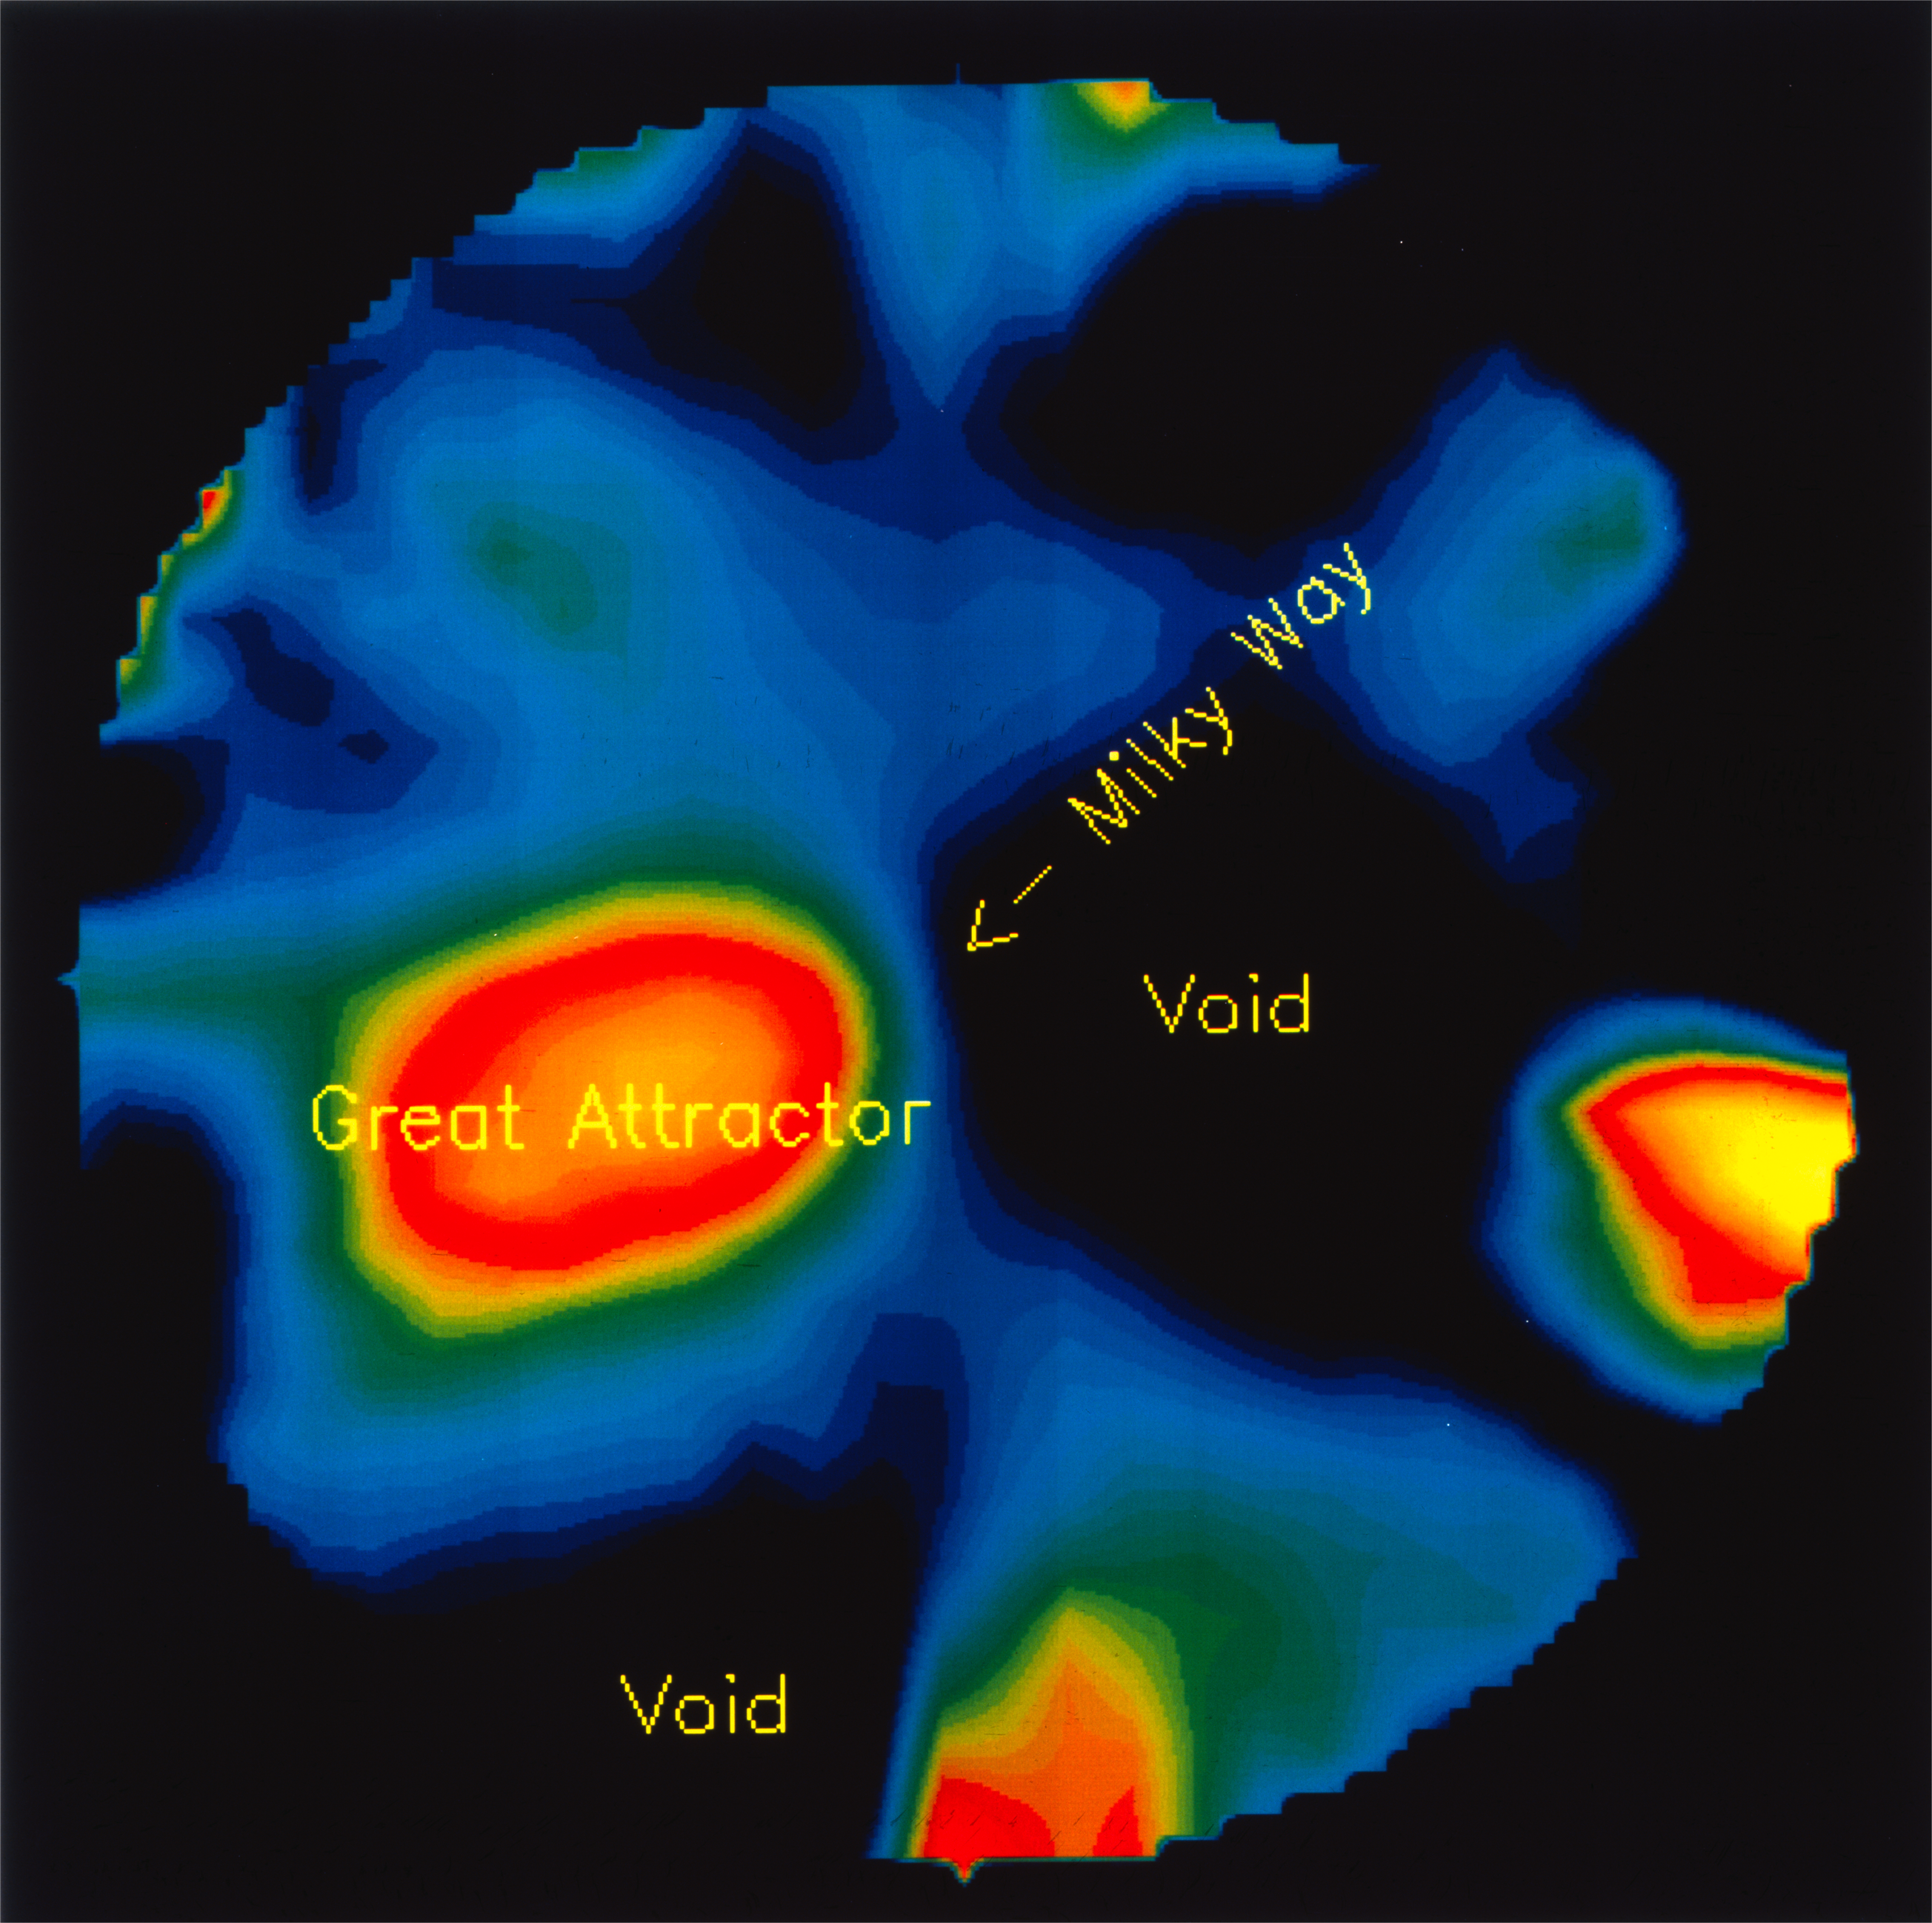

Nearby voids in the Universe

This is a computer generated image of the distribution of matter in the nearby Universe, as determined by means of galaxy motions in this region.It was based on the observations of the velocities of more than 2000 galaxies from which the mean space density has been derived.The dark areas correspond to regions with little or no matter at all (empty 'voids') and the brighter areas to regions of enhanced density.One of these, which is clearly recognised by the present method, is the well-known 'Great Attractor' that was first found in the 1980's.The Milky Way galaxy is situated at the centre. On the scale of this image, the size of the Milky Way itself (diameter 100,000 lightyears) would be only about 0.015 mm. The radius of the plotted region is about 300 million light-years. Thus it would take 600 million years for a lightbeam to traverse the field of the image.The 'voids' have diameters of about 100 to 200 million lightyears.The image represents a cut along the 'supergalactic plane'. Many nearby galaxies are situated near this plane.

Credit: ESO